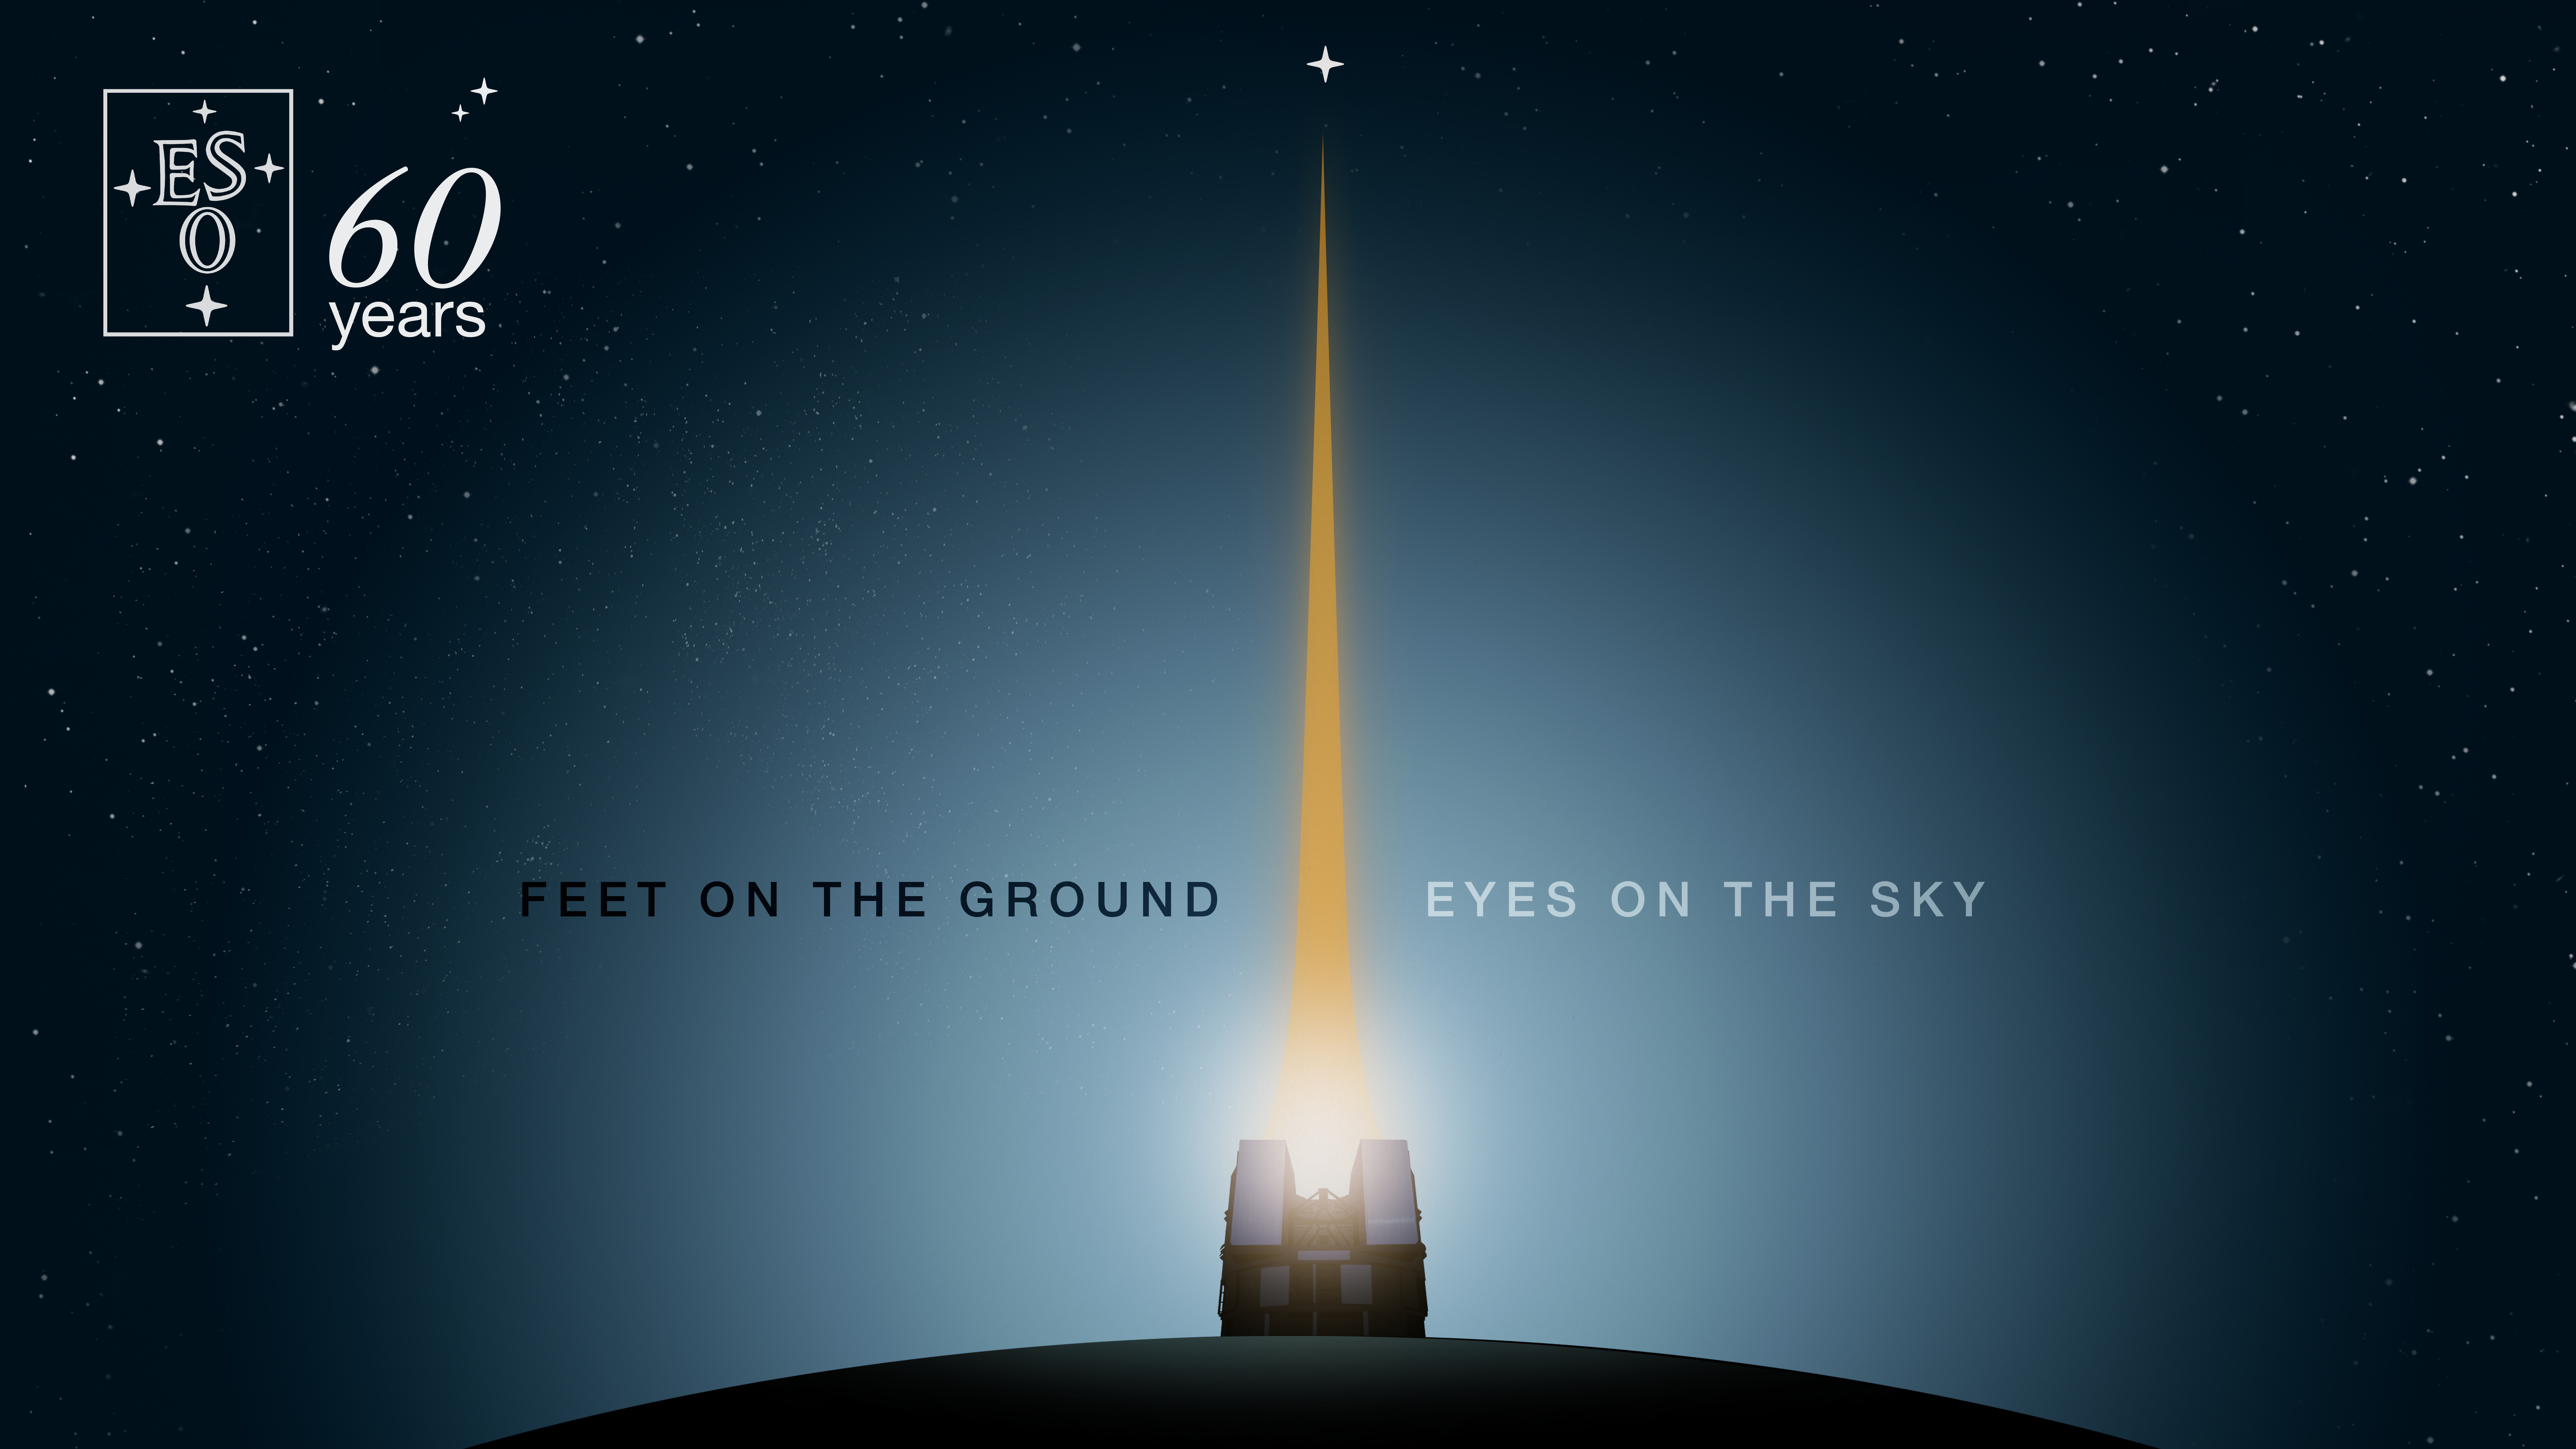

ESO’s 60th anniversary

On 5 October 2022, ESO turned 60 years old. Under the motto „Feet on the ground, eyes on the sky” we have been organising several activities that focus on how we are building on our legacy to continue the success story of international collaboration in astronomy. We explore ESO’s future across four themes: enabling the next scientific discoveries, shaping technological advancements, benefiting society, and building a more sustainable future.

Credit: ESO